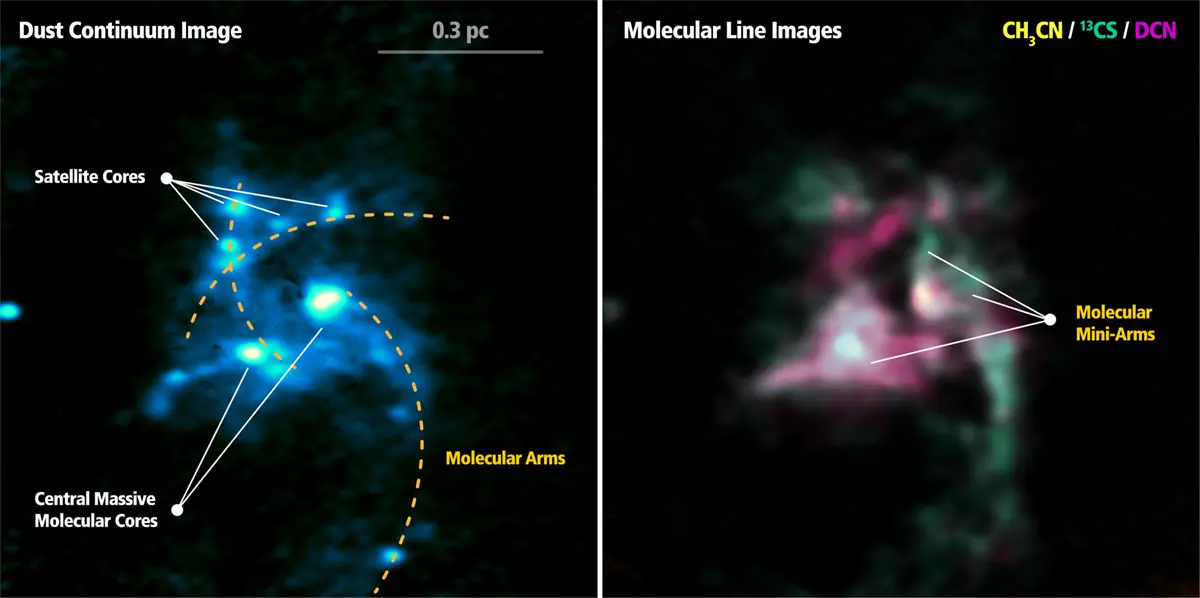

ALMA Reveals the Cradles of Dense Cores: the Birthplace of Massive Stars

The central part of the OB cluster-forming region G33.92+0.11, observed by ALMA. Left: Dust continuum image taken at 1.3 mm. Right: False color image showing the integrated emission of three molecules: CH3CN in yellow, 13CS in green, and DCN in magenta, respectively. The CH3CN emission mainly traces the hot molecular cores, which harbor massive stars. The 13CS emission traces warm dense gas and shocks. The DCN emission appears to follow the bulk of dense gas traced by the dust continuum emission.

Credit: ALMA(ESO/NAOJ/NRAO), H. B. Liu et al